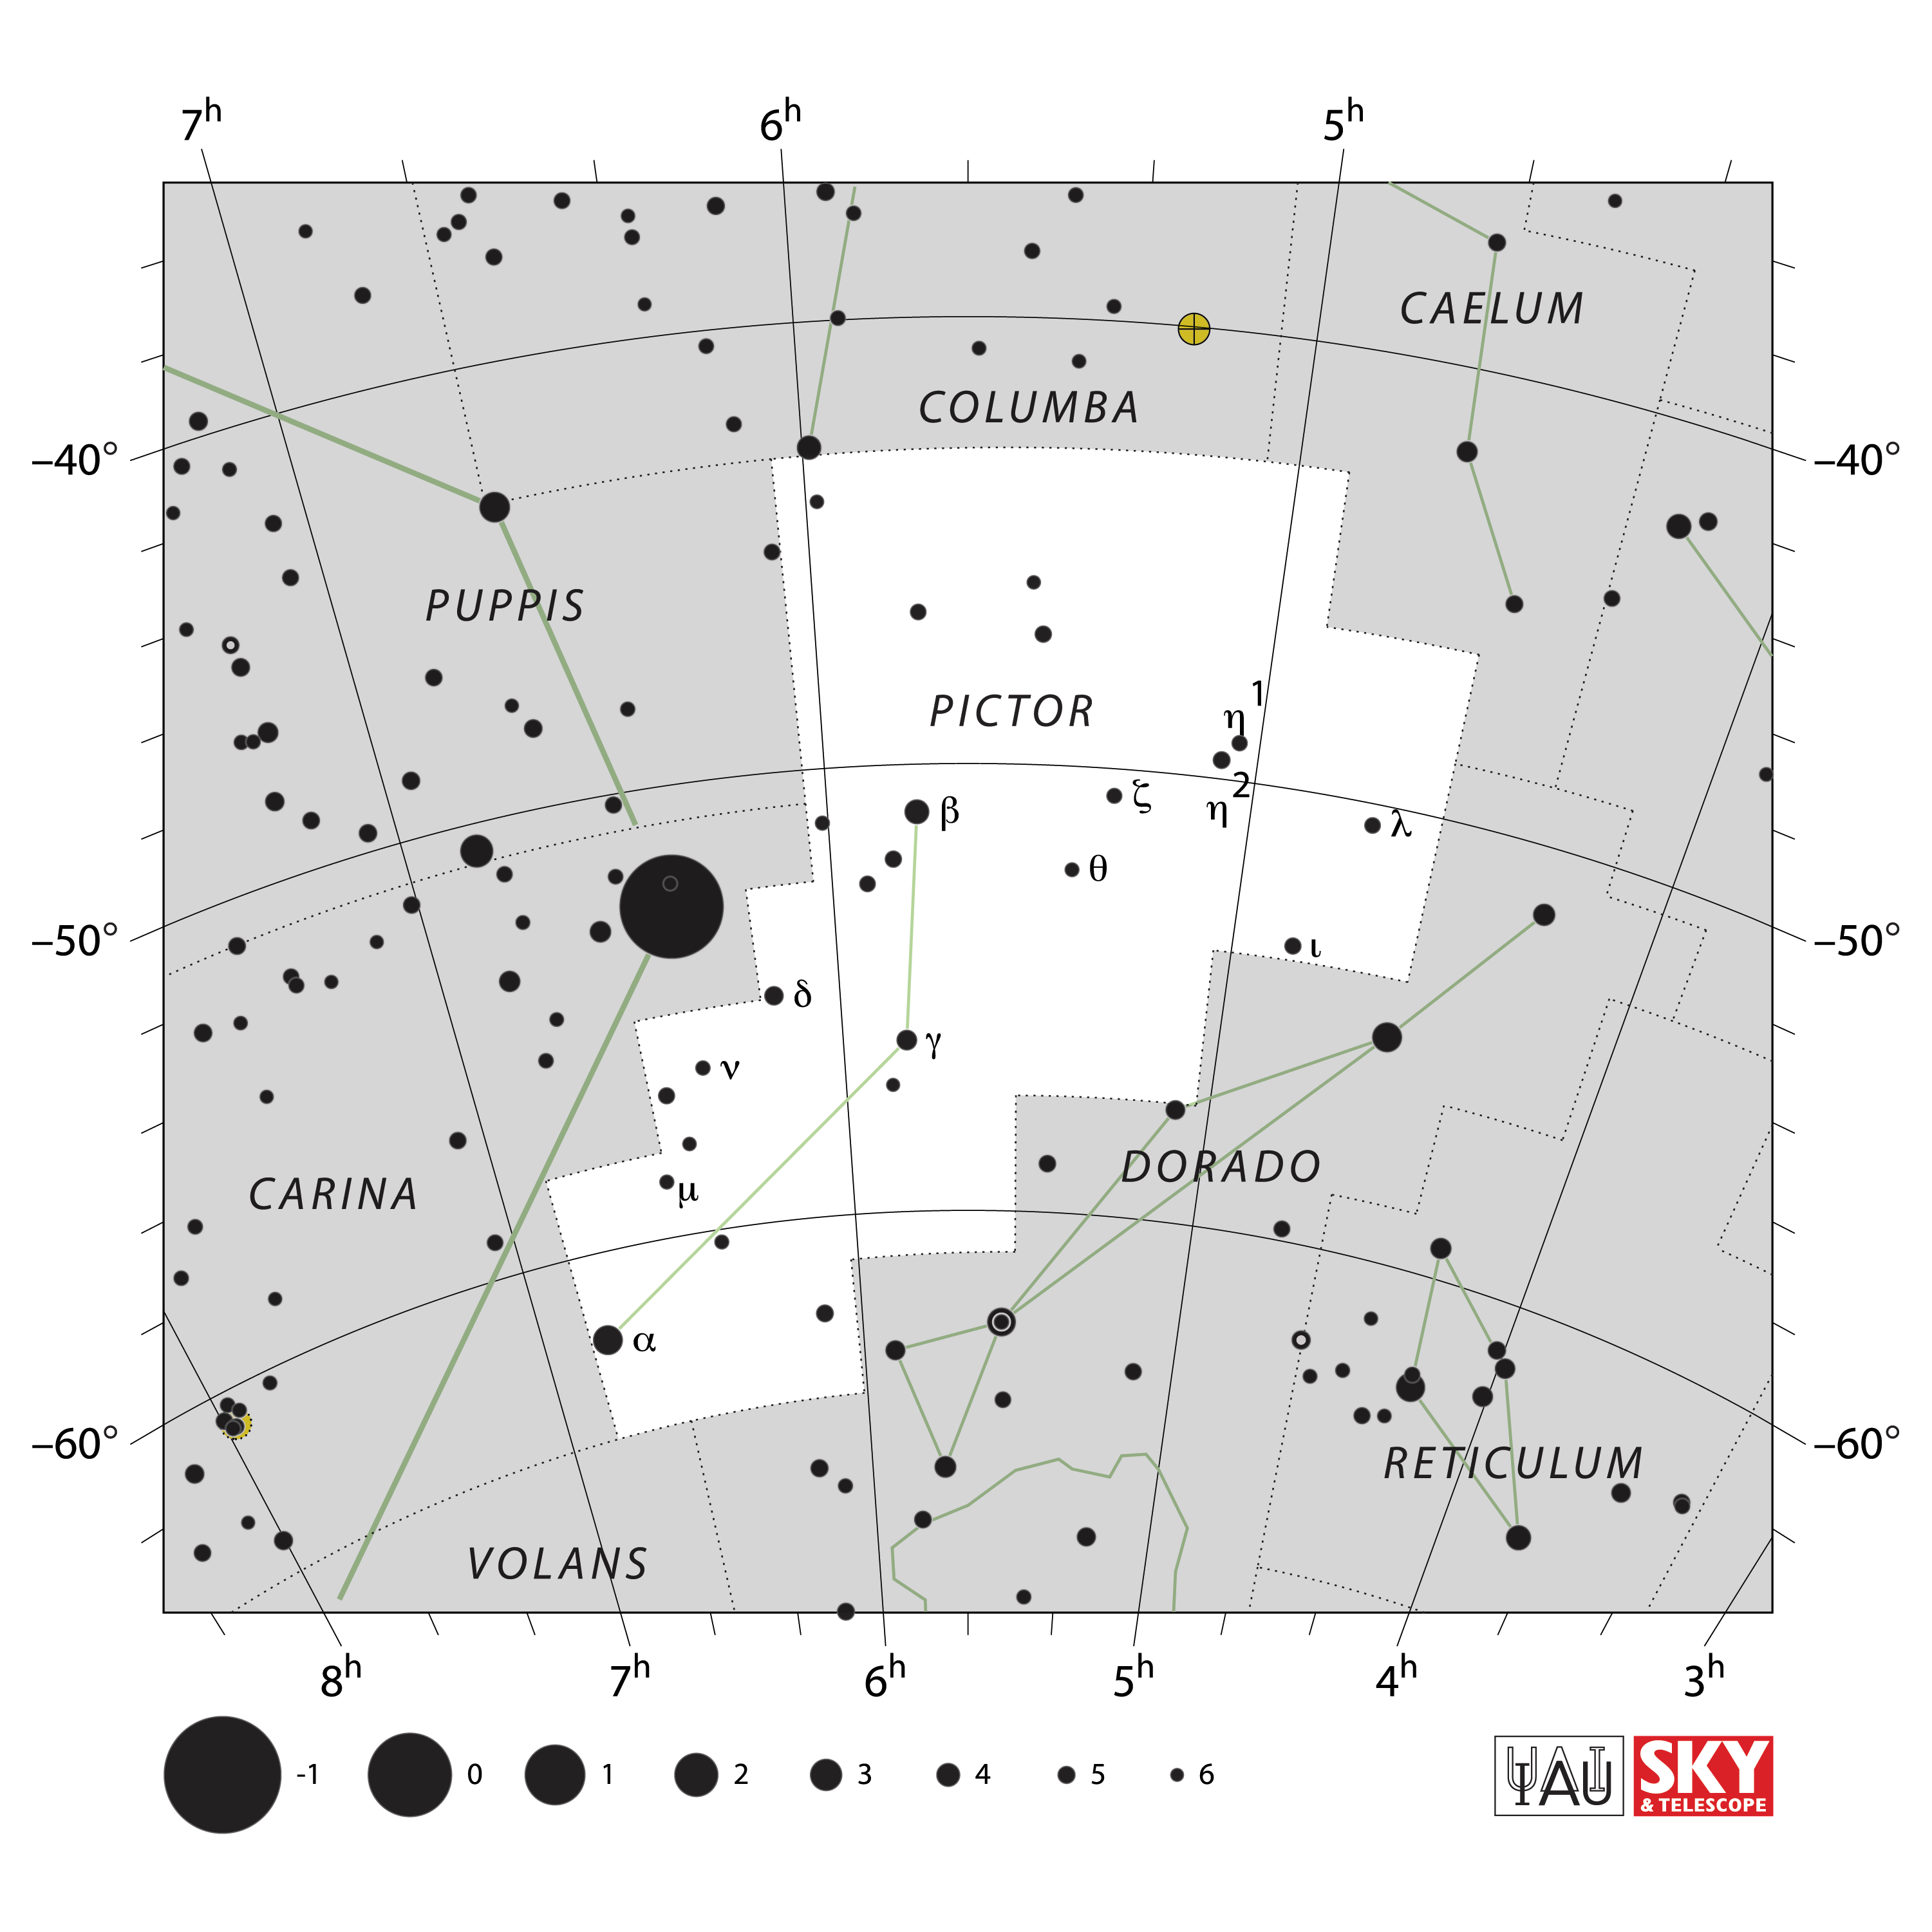

Pictor

Credit: IAU and Sky & Telescope